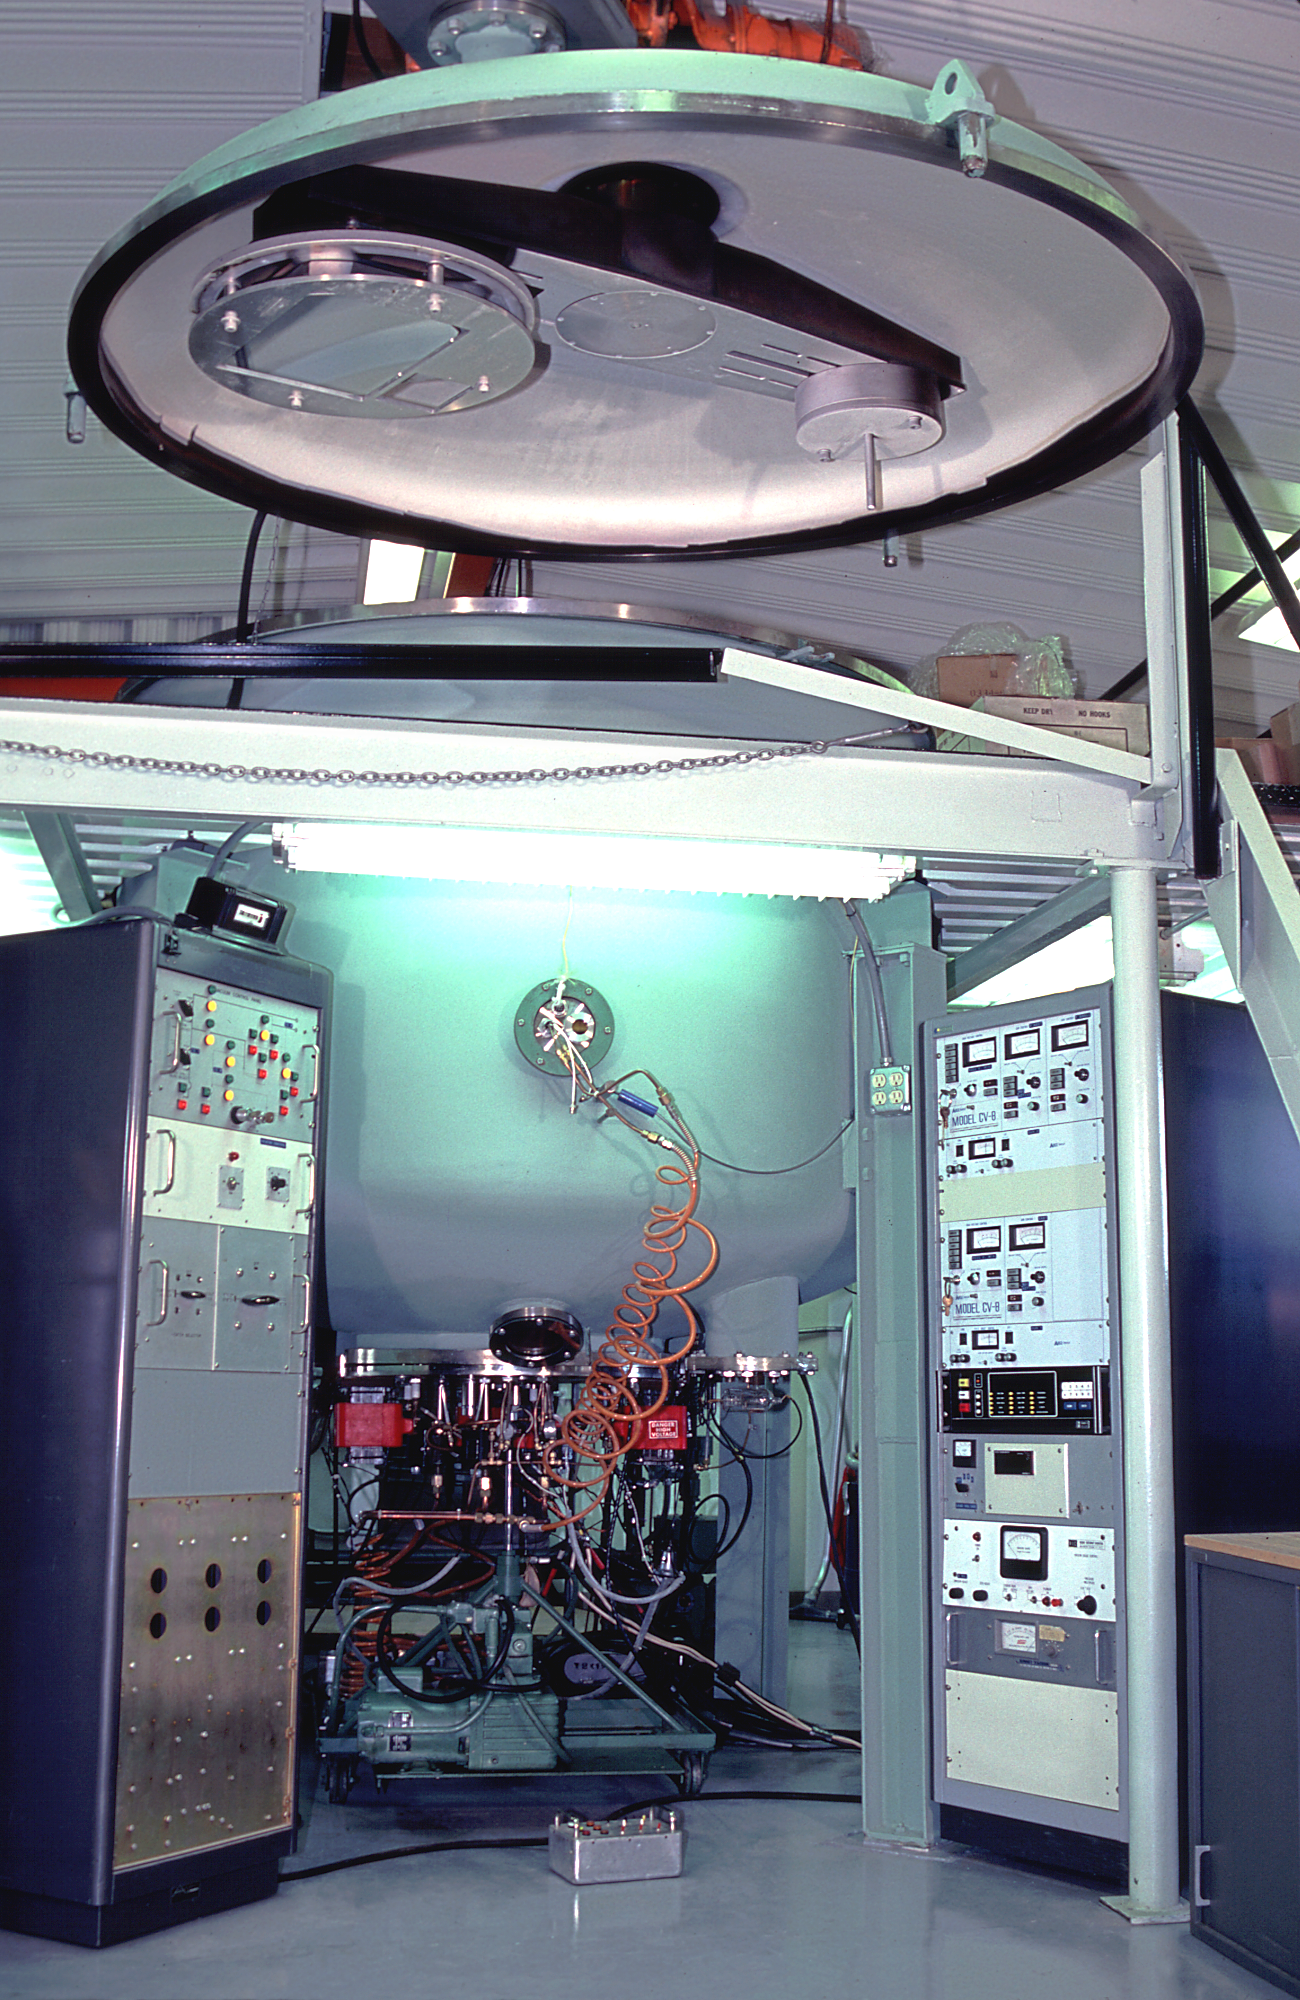

NOAO coatings laboratory

The interior of the coatings laboratory at the National Optical Astronomy Observatories Tucson facility.

Credit: NOIRLab/NSF/AURA